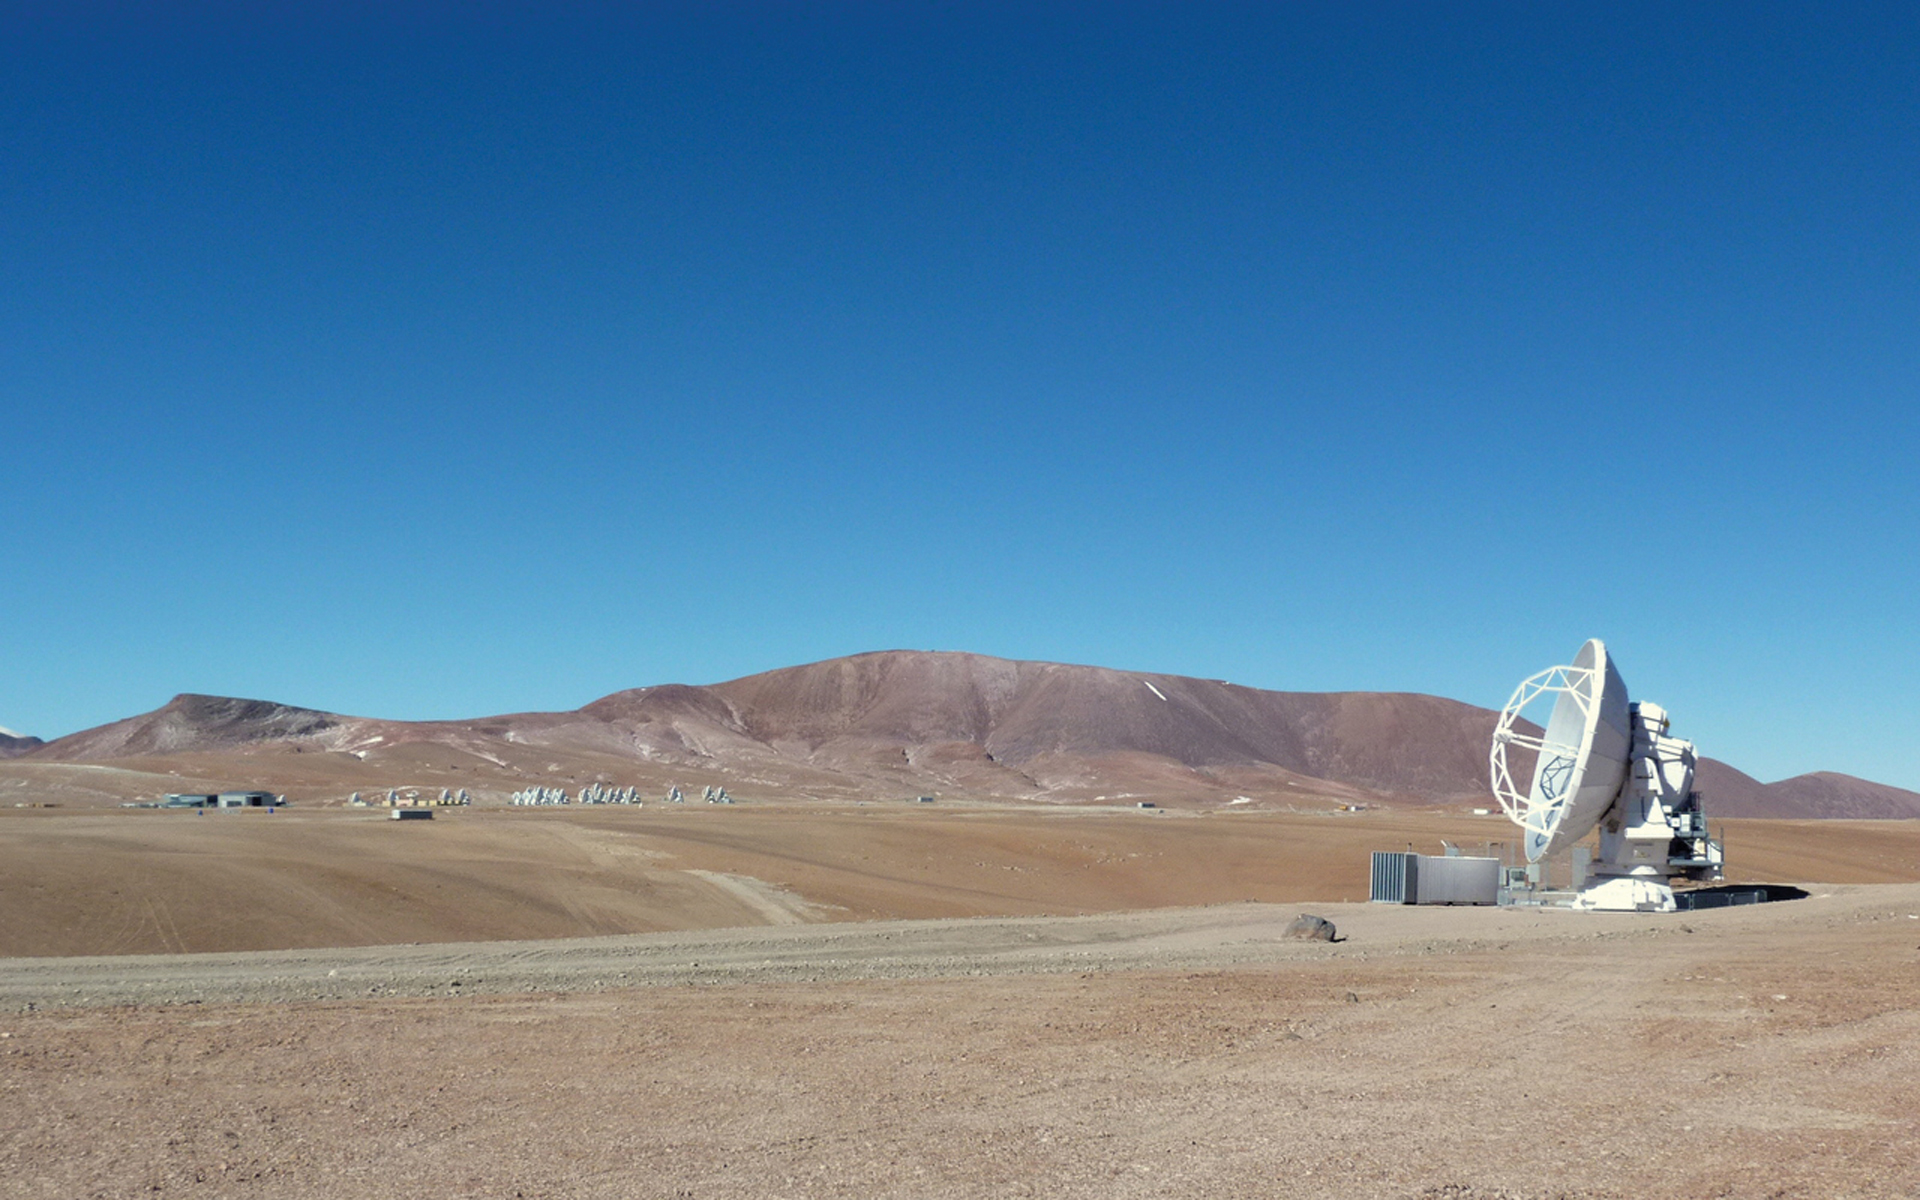

ALMA Gets Its First Antenna

On September 23, 2009, the first ALMA antenna was installed on Pad 106 at the 5,050-meter elevation Llano Chajnantor high site in northern Chile. It was a Japanese-built 12-meter, the prototype that was tested at the Very Large Array. To its left in the distance is the Array Operations Site Technical Building that houses the Correlator supercomputer, the central local oscillator, and other equipment beneath the site's spectacularly clear skies. The antenna is controlled entirely from the lower elevation Operations Support Facility, a few dozen kilometers away.

Credit: NRAO/AUI/NSF